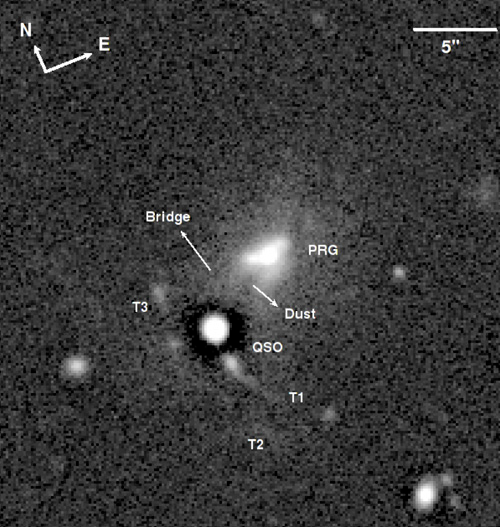

Example of the detection of tidal tails

Example of the detection of tidal tails (labelled as T1, T2, and T3), a bridge, and dust in the interacting system between the PRG PKS 0347+05 (center) and a quasar. The dark halos around unresolved objects, like the quasar, in this and other figures are a consequence of the unsharp-mask processing of the image.

Credit: International Gemini Observatory/NOIRLab/NSF/AURA